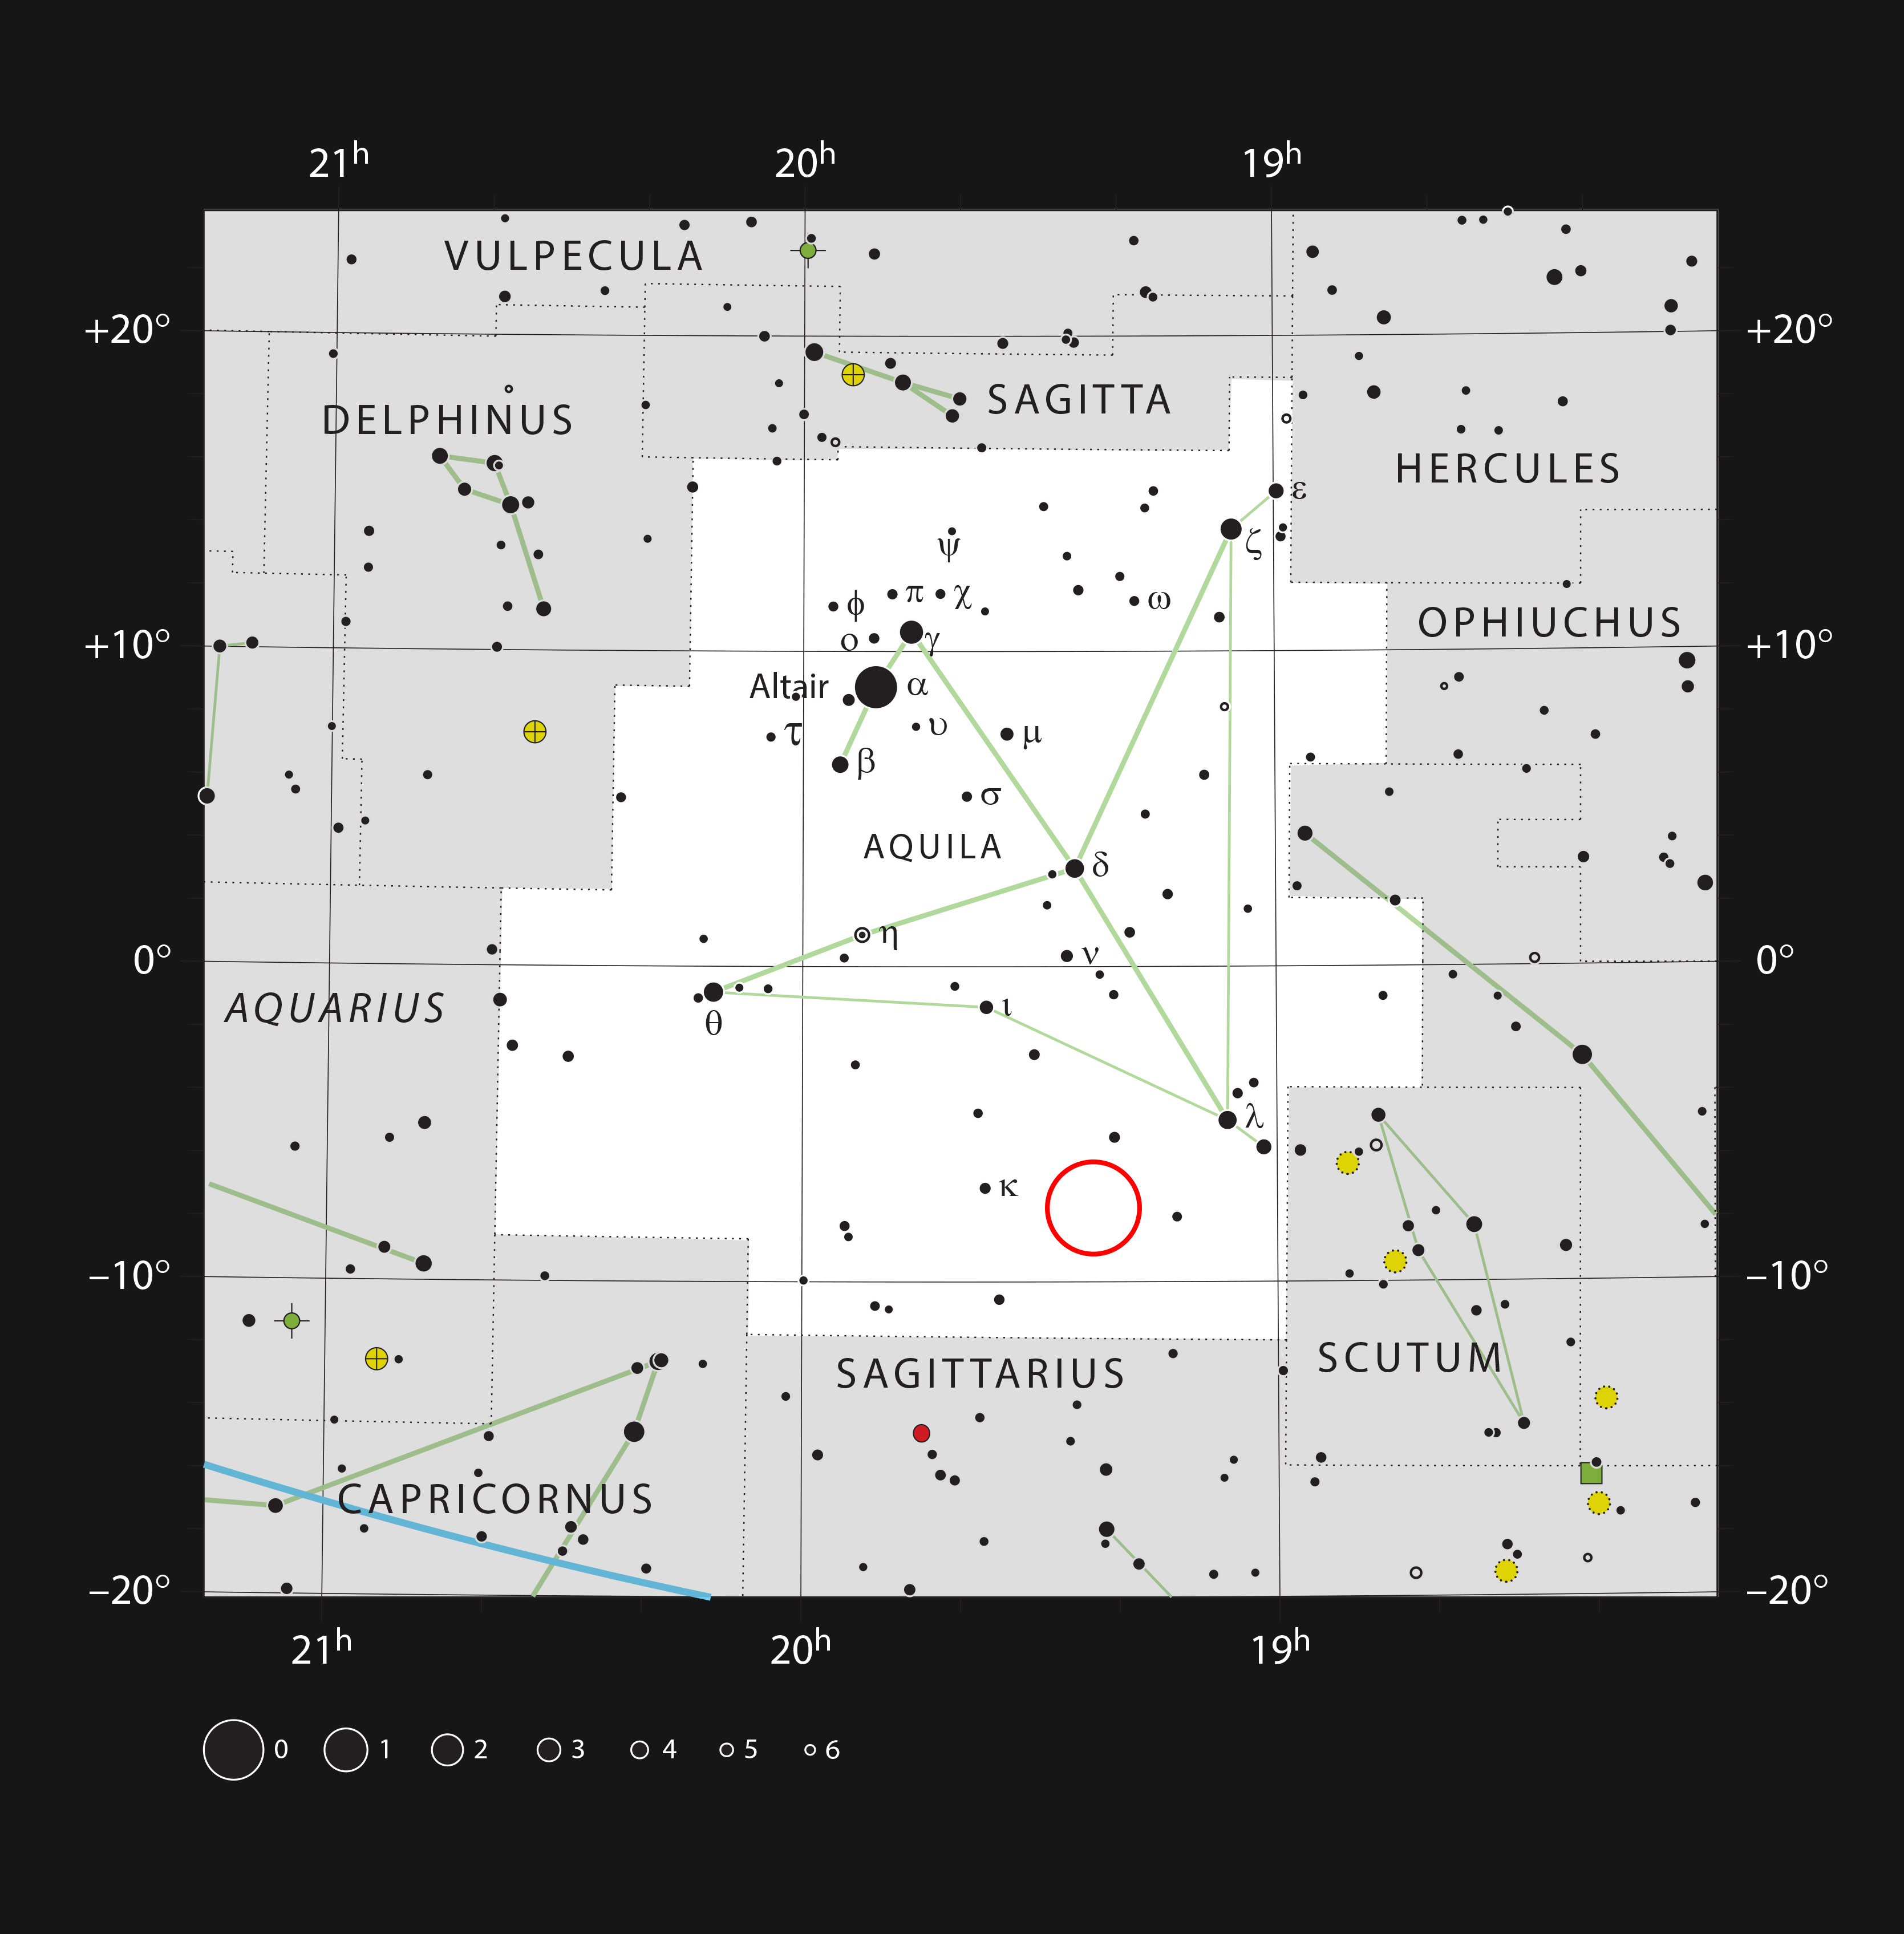

The young star WISPIT 2 in the constellation Aquila

This chart shows the location of the young star WISPIT 2 in the constellation Aquila. This map shows most of the stars visible to the unaided eye under good conditions. The location of the star is marked with a red circle.

Credit: ESO, IAU and Sky & Telescope